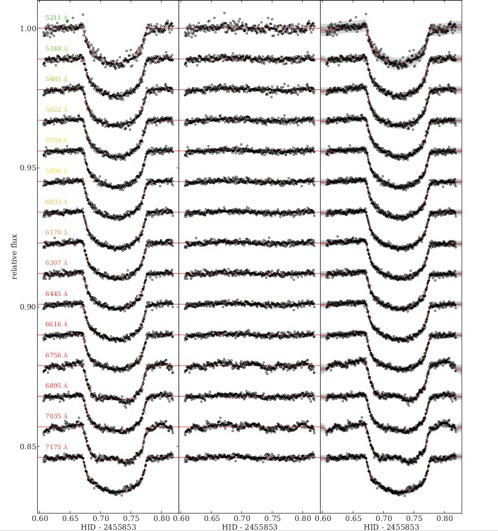

Spectral light curves with the central wavelengths marked and a linear trend in time removed

Spectral light curves with the central wavelengths marked and a linear trend in time removed. Left panel: Light curves fitted with the simple white noise model. Middle panel: Residuals from the white noise fits. Right panel: Identical light curves as left panel with their best fit Gaussian Processing (GP) model in red. The grey shading represents the 1 and 2 σ limits of the GP model (including white noise).

Credit: International Gemini Observatory/NOIRLab/NSF/AURA